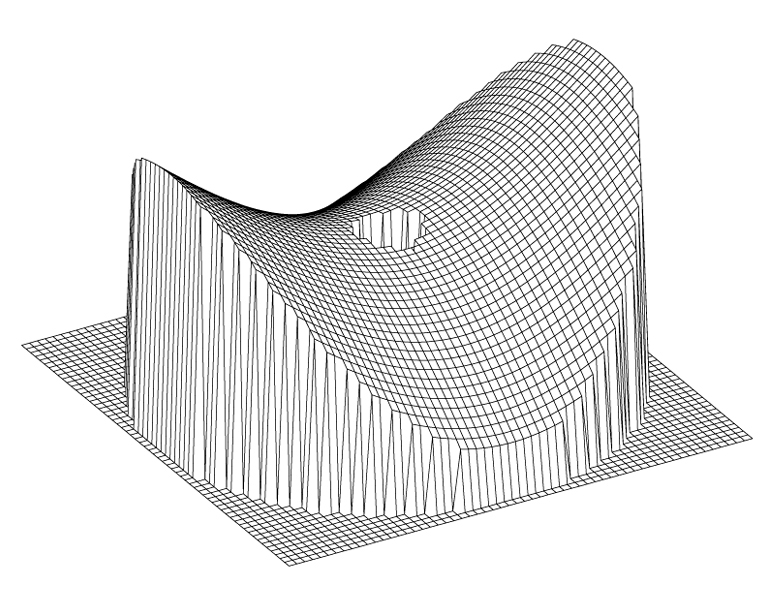

VLT main mirror deformation (astigmatism)

This image shows the corresponding, saddle-shaped deformation of the primary mirror (relative to its normal shape; vertical scale greatly enhanced).

Credit: ESO